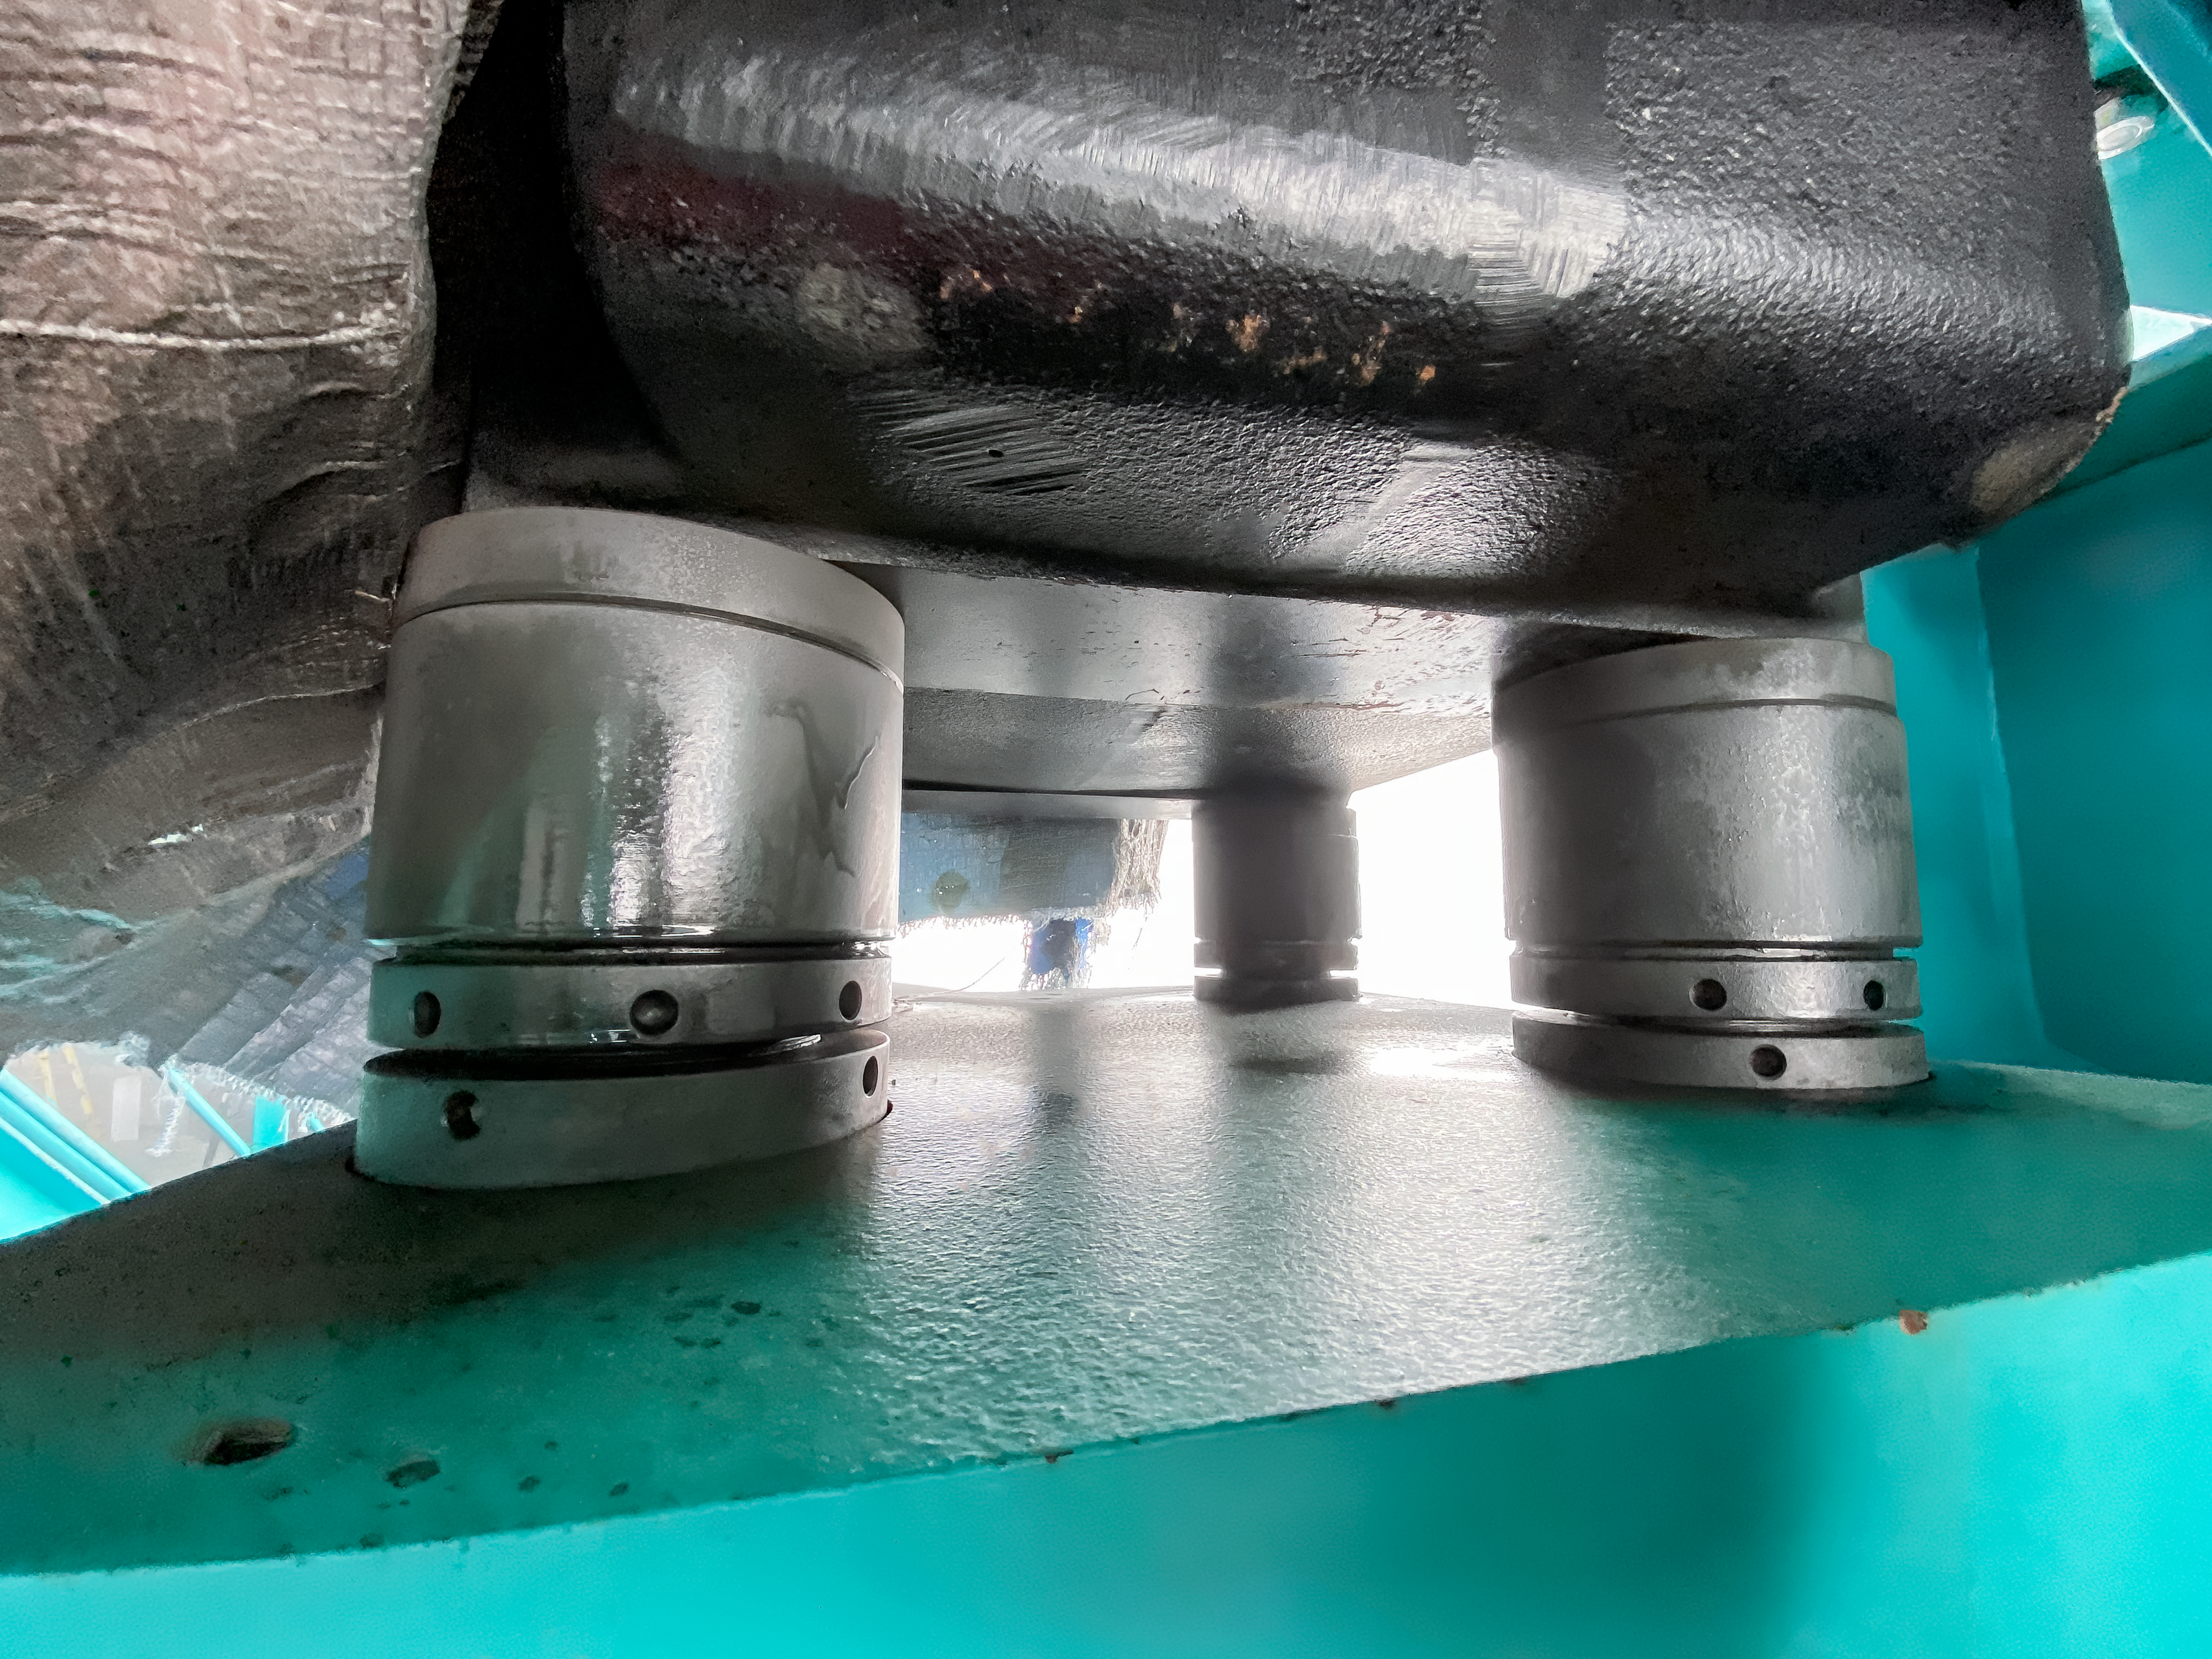

Vera C. Rubin Observatory Construction

The Vera C. Rubin Observatory under construction.

Credit: Vera C. Rubin Observatory/NOIRLab/AURA/NSF